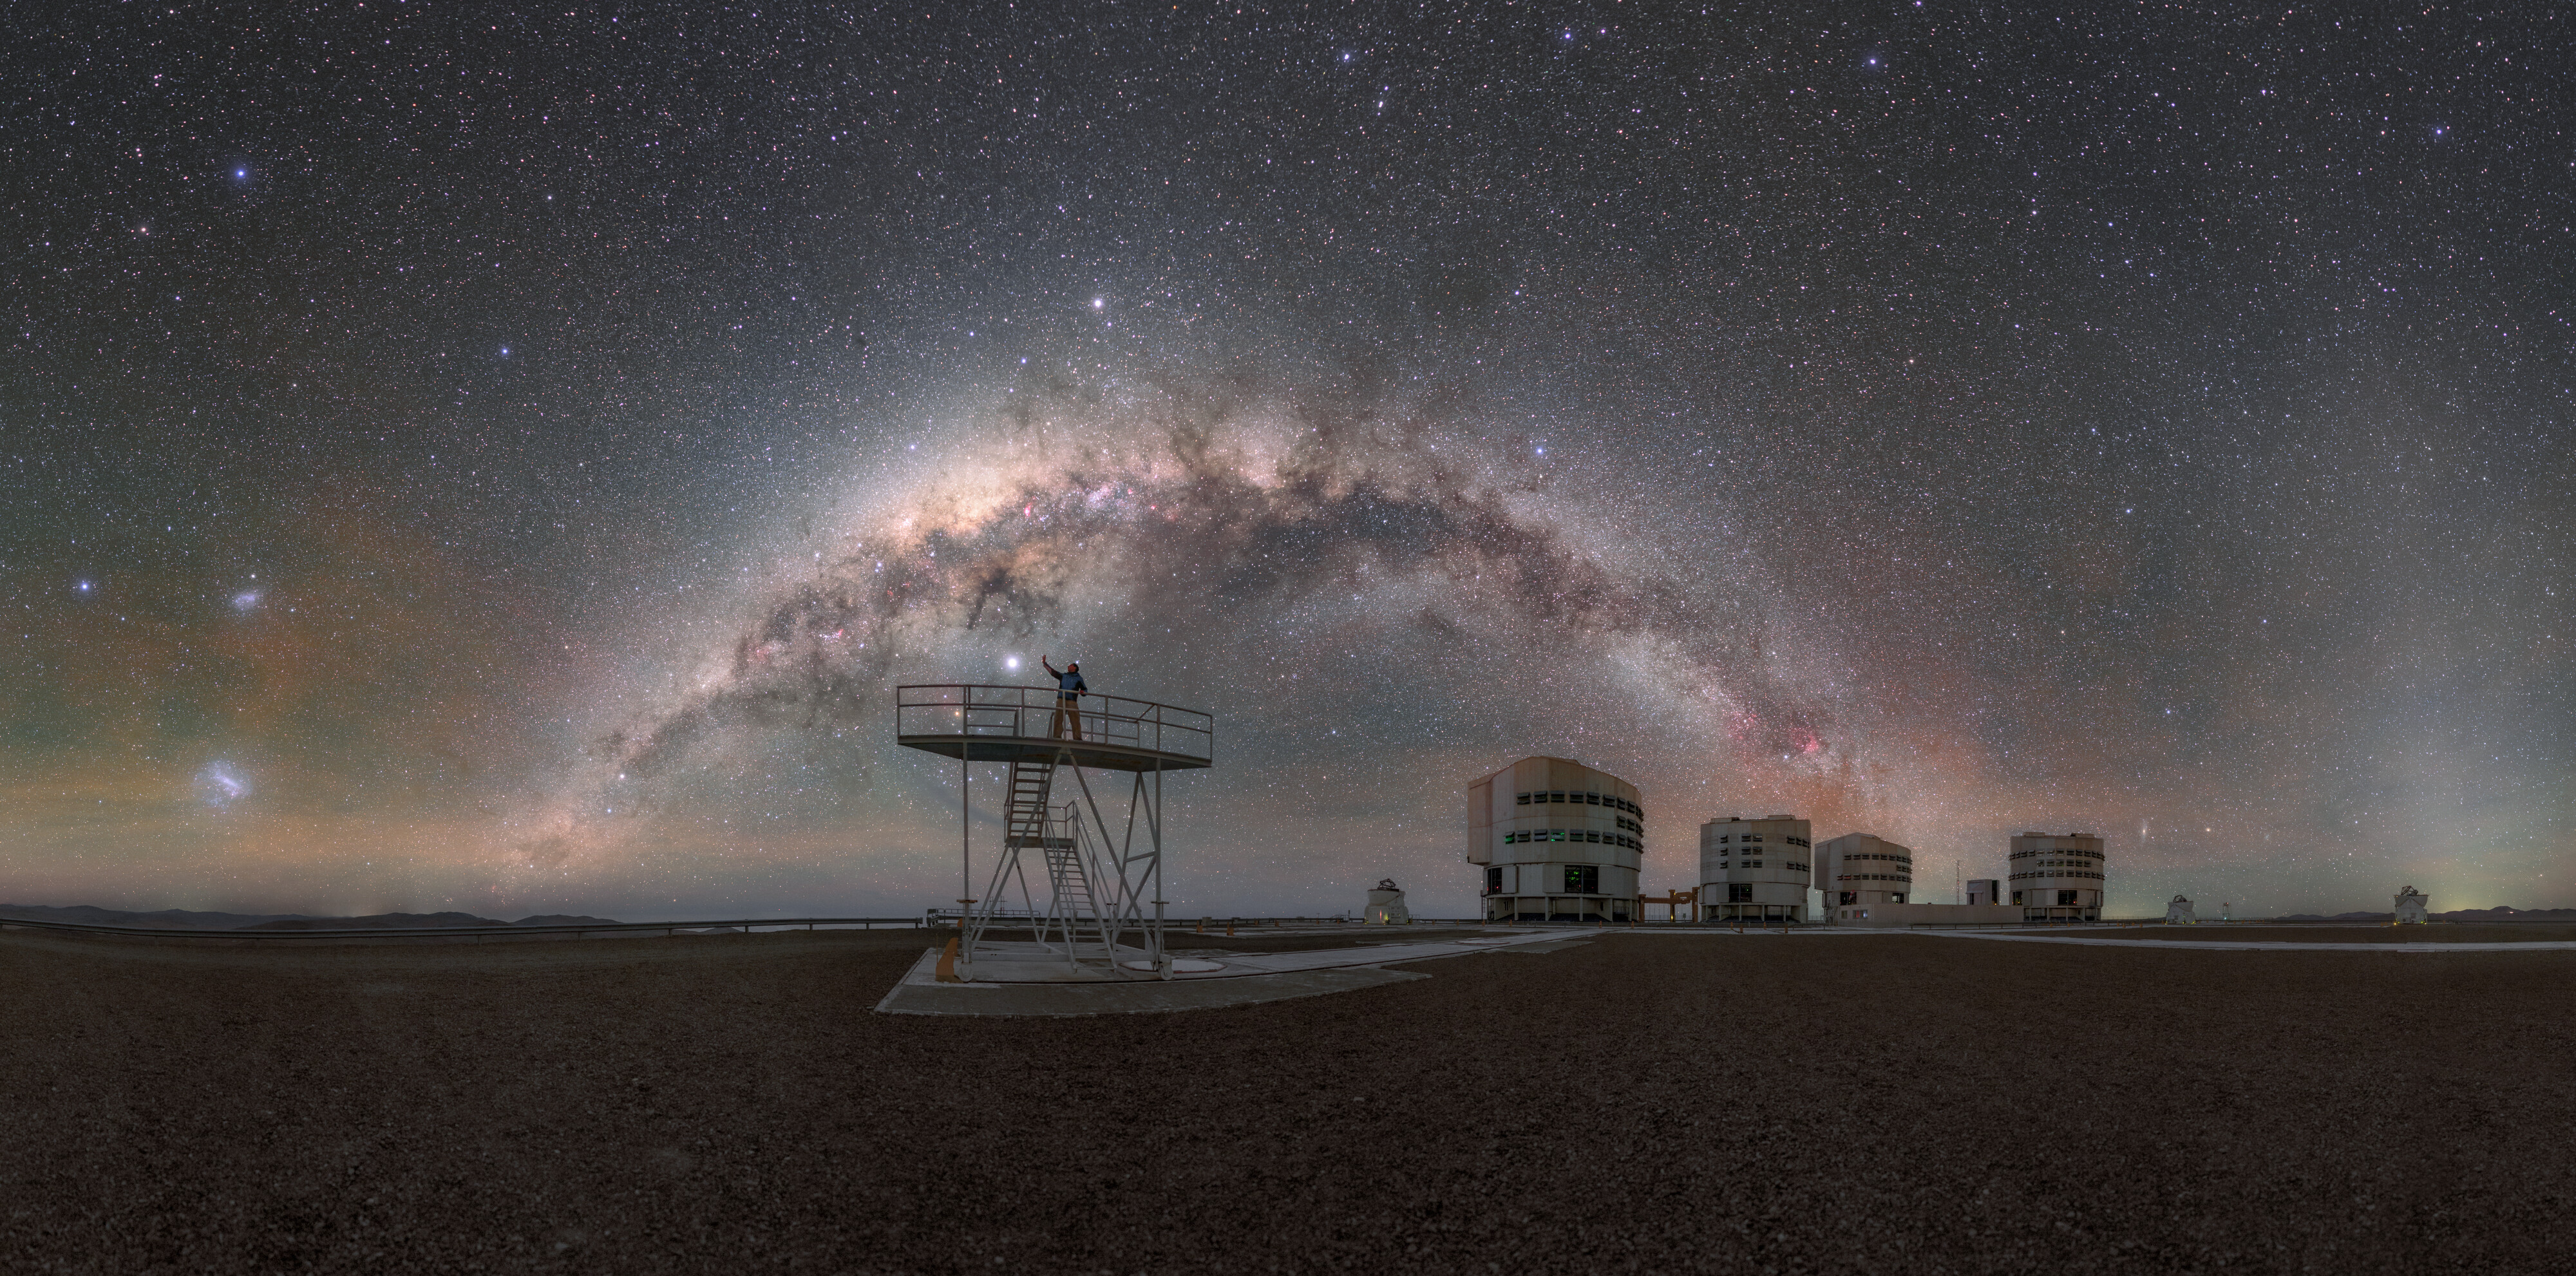

Stairway to the stars

Standing on top of a flight of stairs, ESO Photo Ambassador Petr Horálek reaches towards what appears to be one very bright star among many. This is in fact the planet Jupiter shining against a backdrop of thousands of stars, among the billions that make up the Milky Way galaxy. The Milky Way arcs across this panorama, leading to the four unit telescopes of the world-class ESO’s Very Large Telescope. The Milky Way’s two satellite galaxies: the Large and Small Magellanic Clouds can be seen in the far left of the photo.

Credit: ESO/P. Horálek